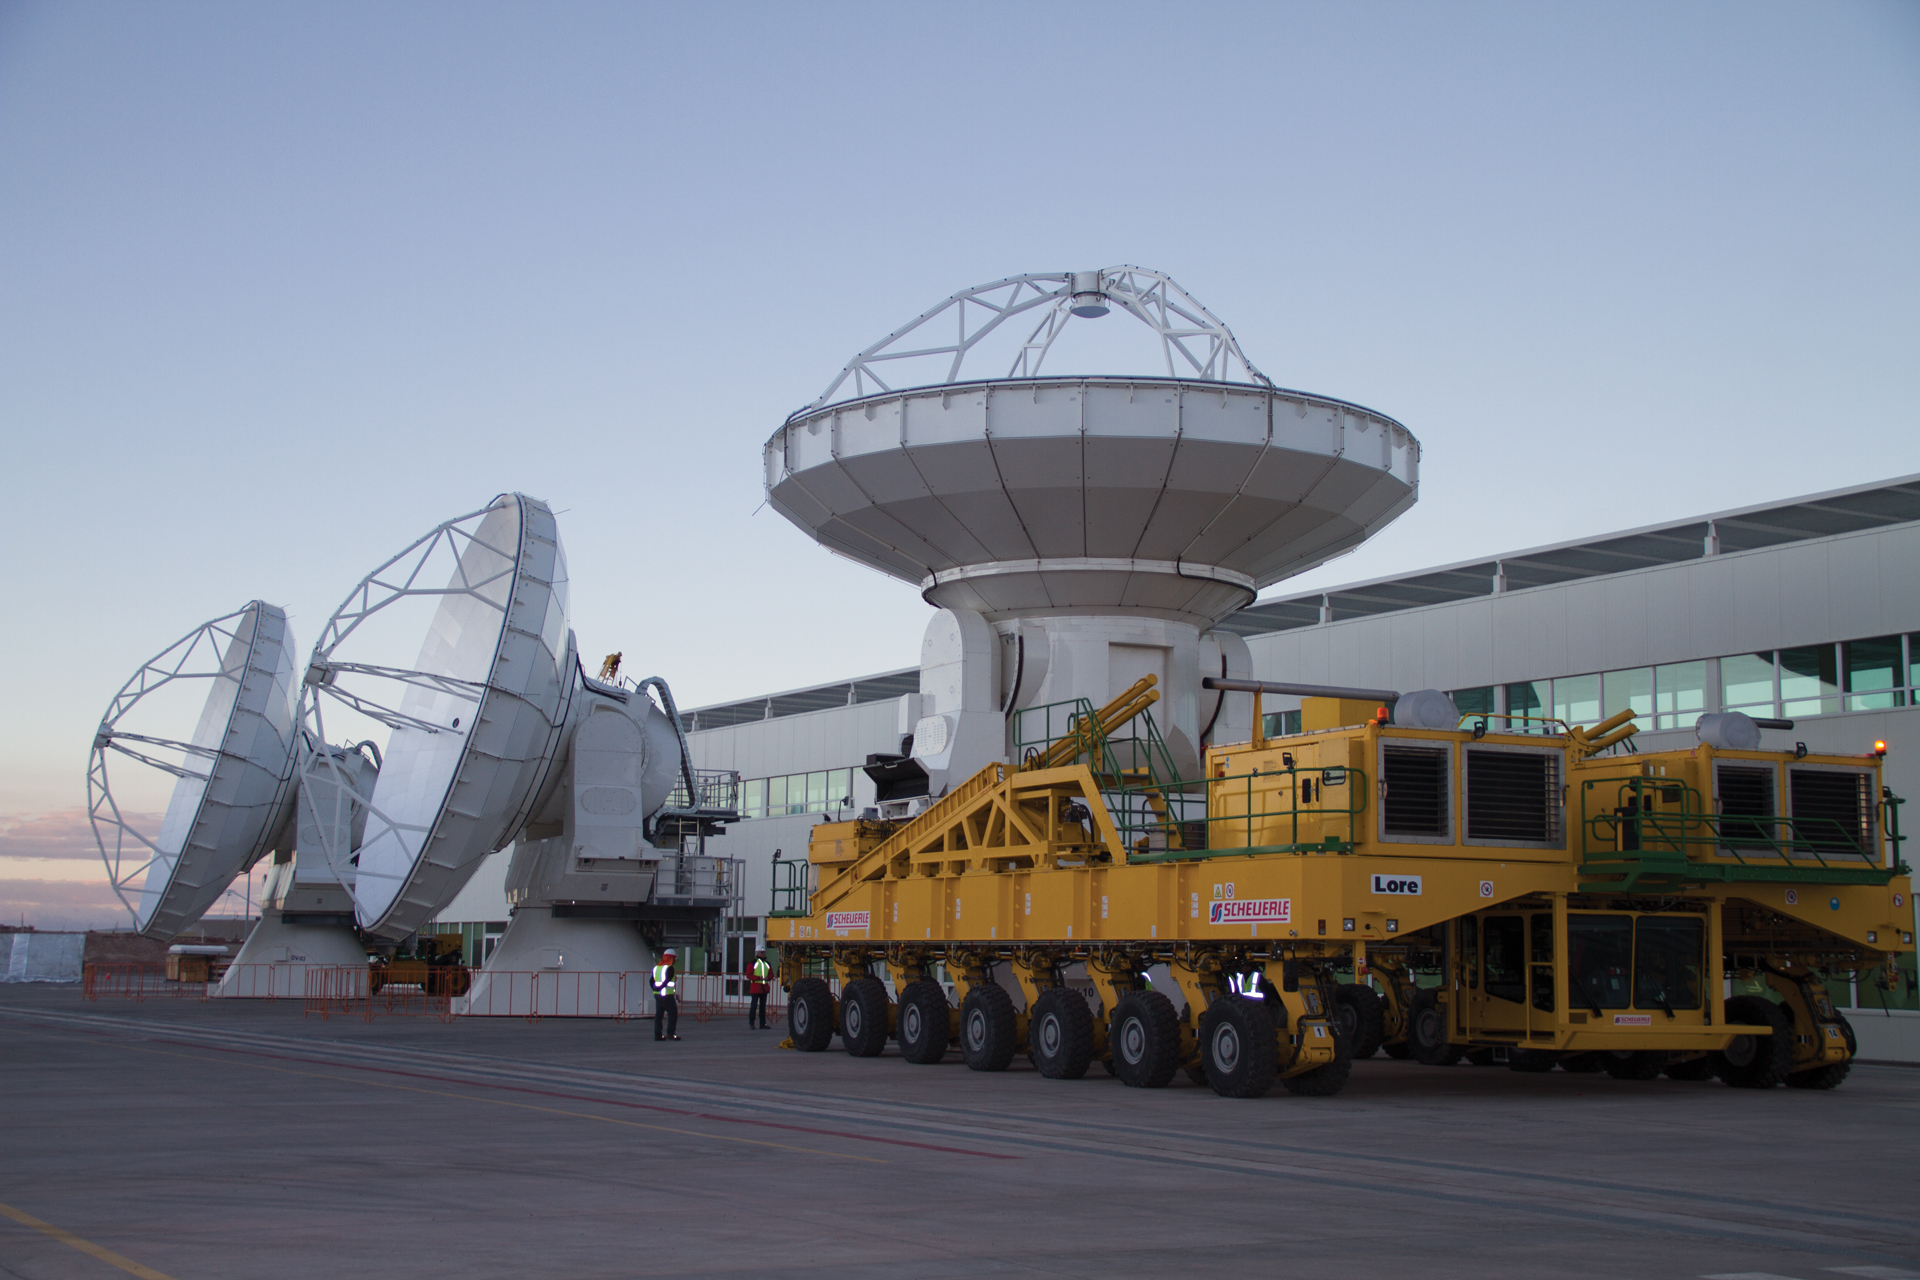

Testing antennas behind the OSF

Behind ALMA's Operations Support Facility's Technical Building is the large antenna testing area. Here two North American ALMA antennas are undergoing final testing, while a third has passed and is being readied for a haul up to the array on the back of a Transporter.

Credit: NRAO/AUI/NSF